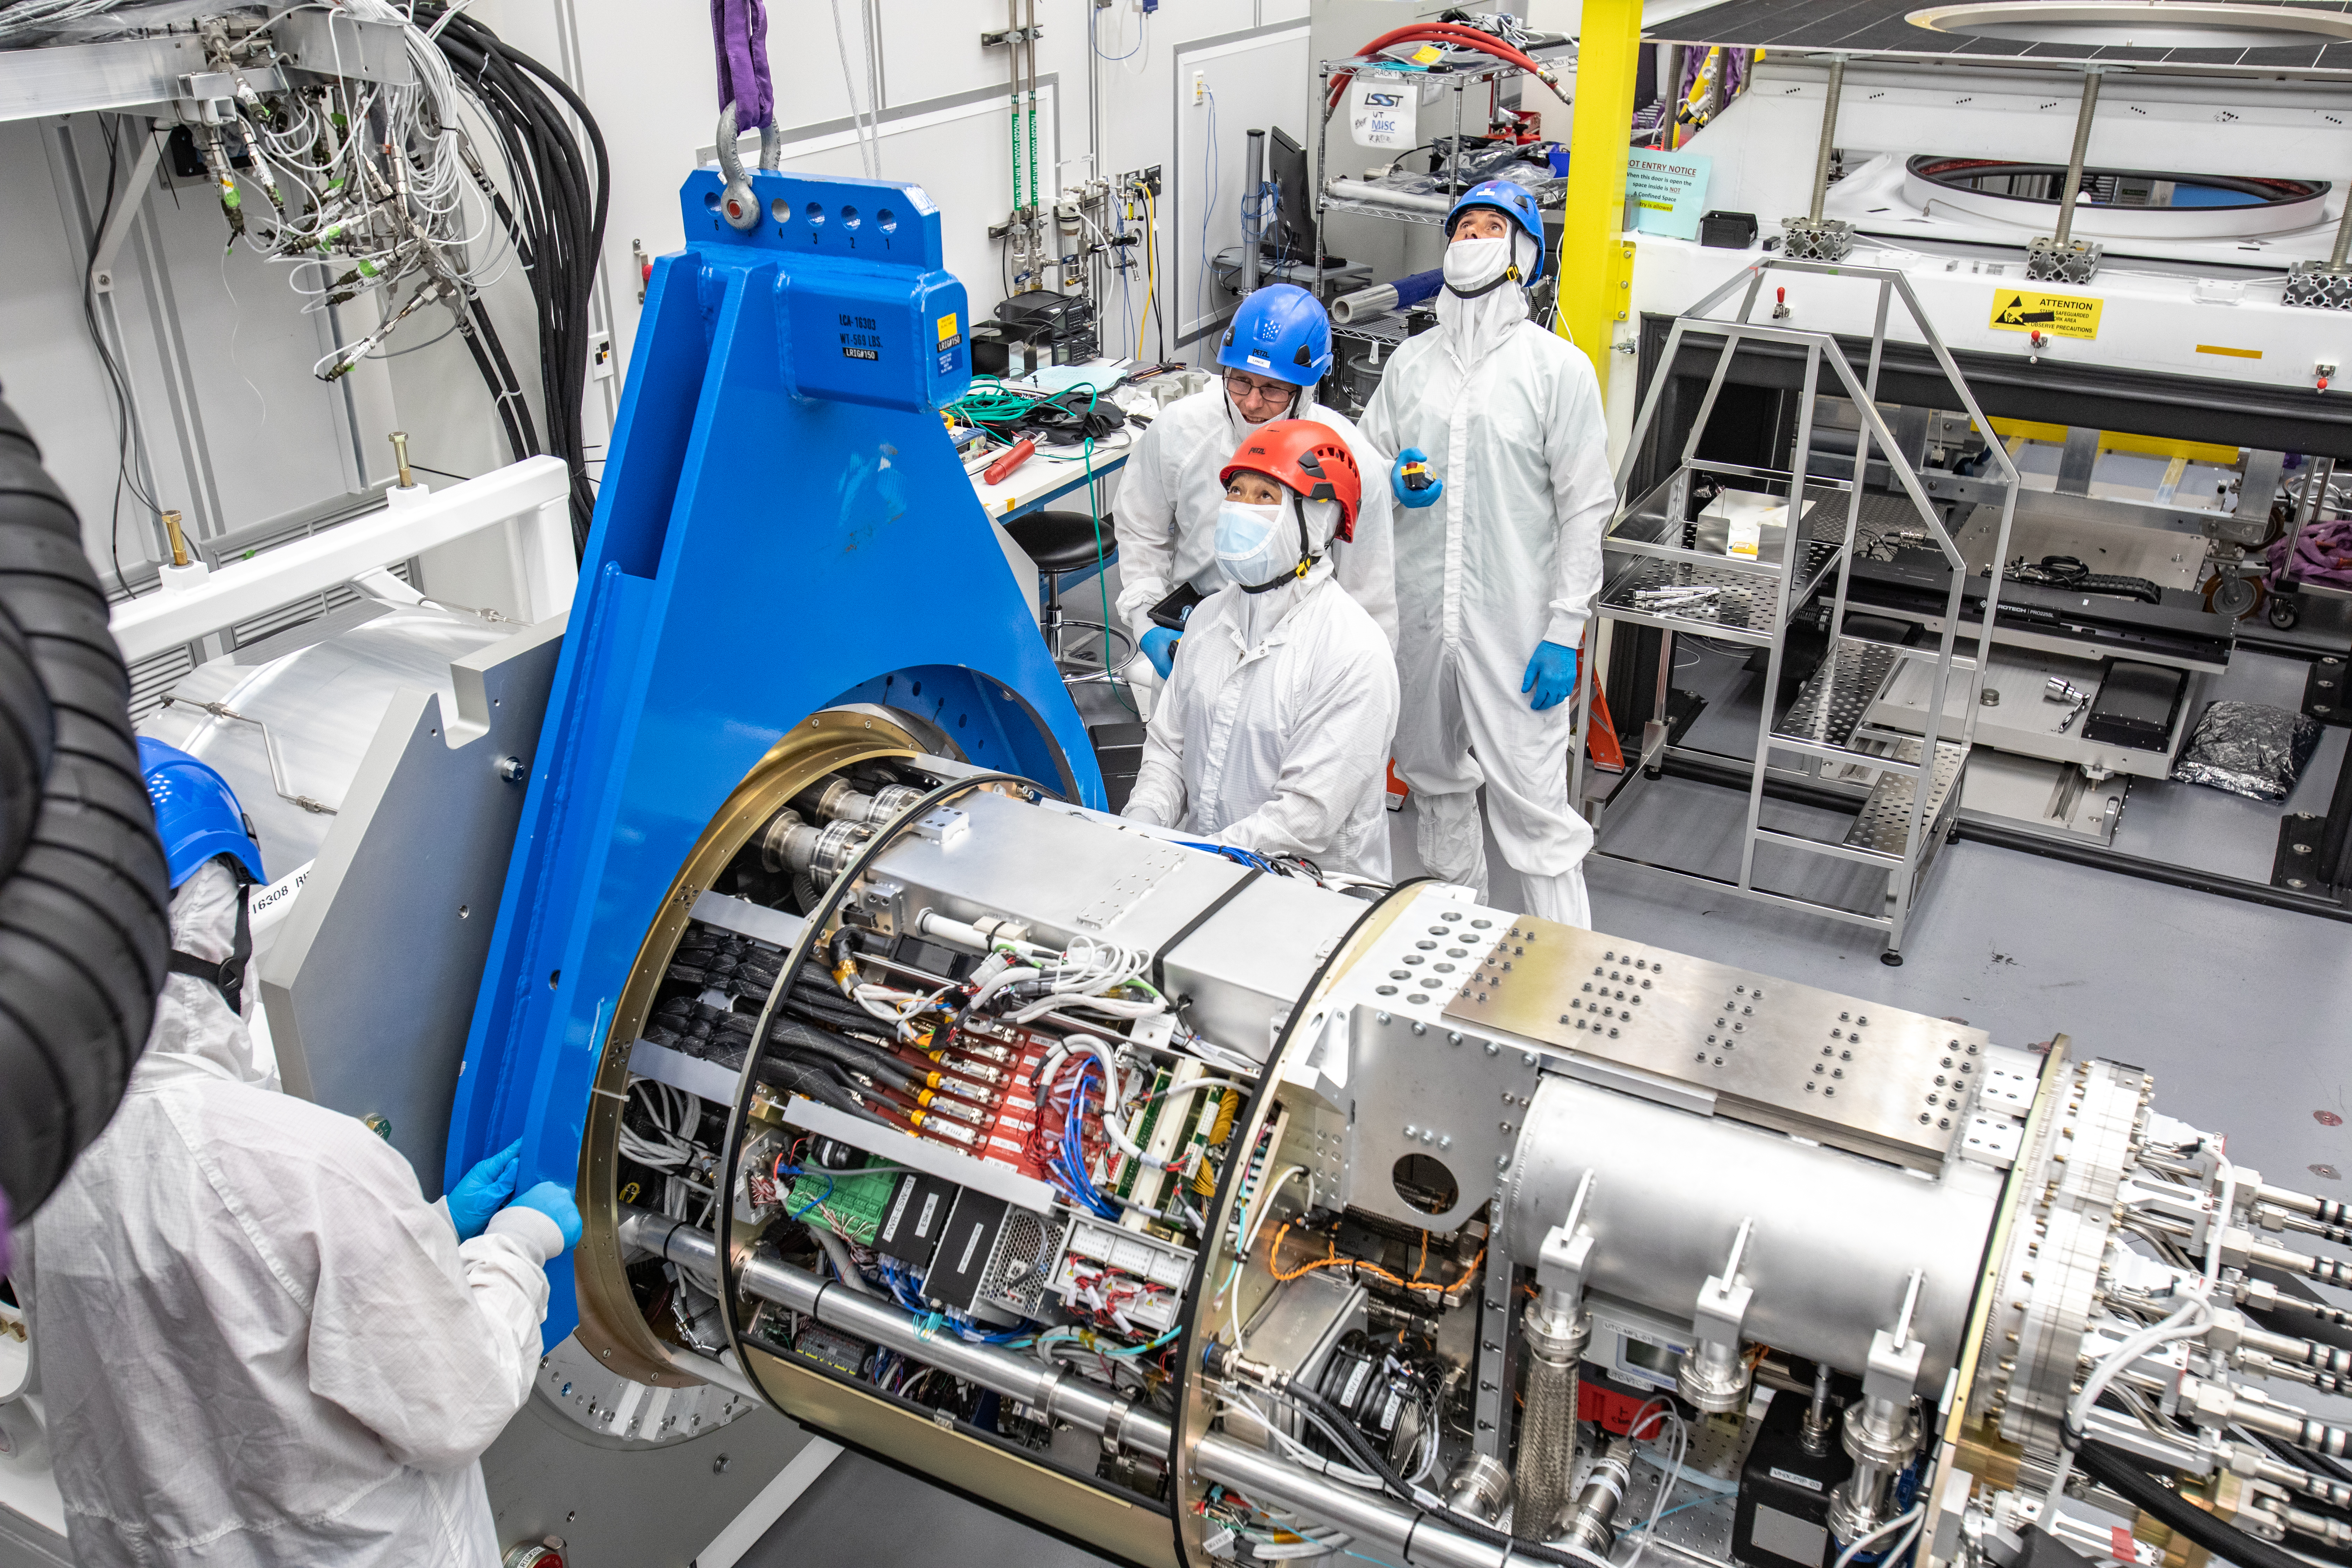

LSST Cryostat to Camera Body Lift

The LSST camera team successfully installed the cryostat to the camera body on April 8.

Credit: Jacqueline Ramseyer Orrell/SLAC National Accelerator Laboratory